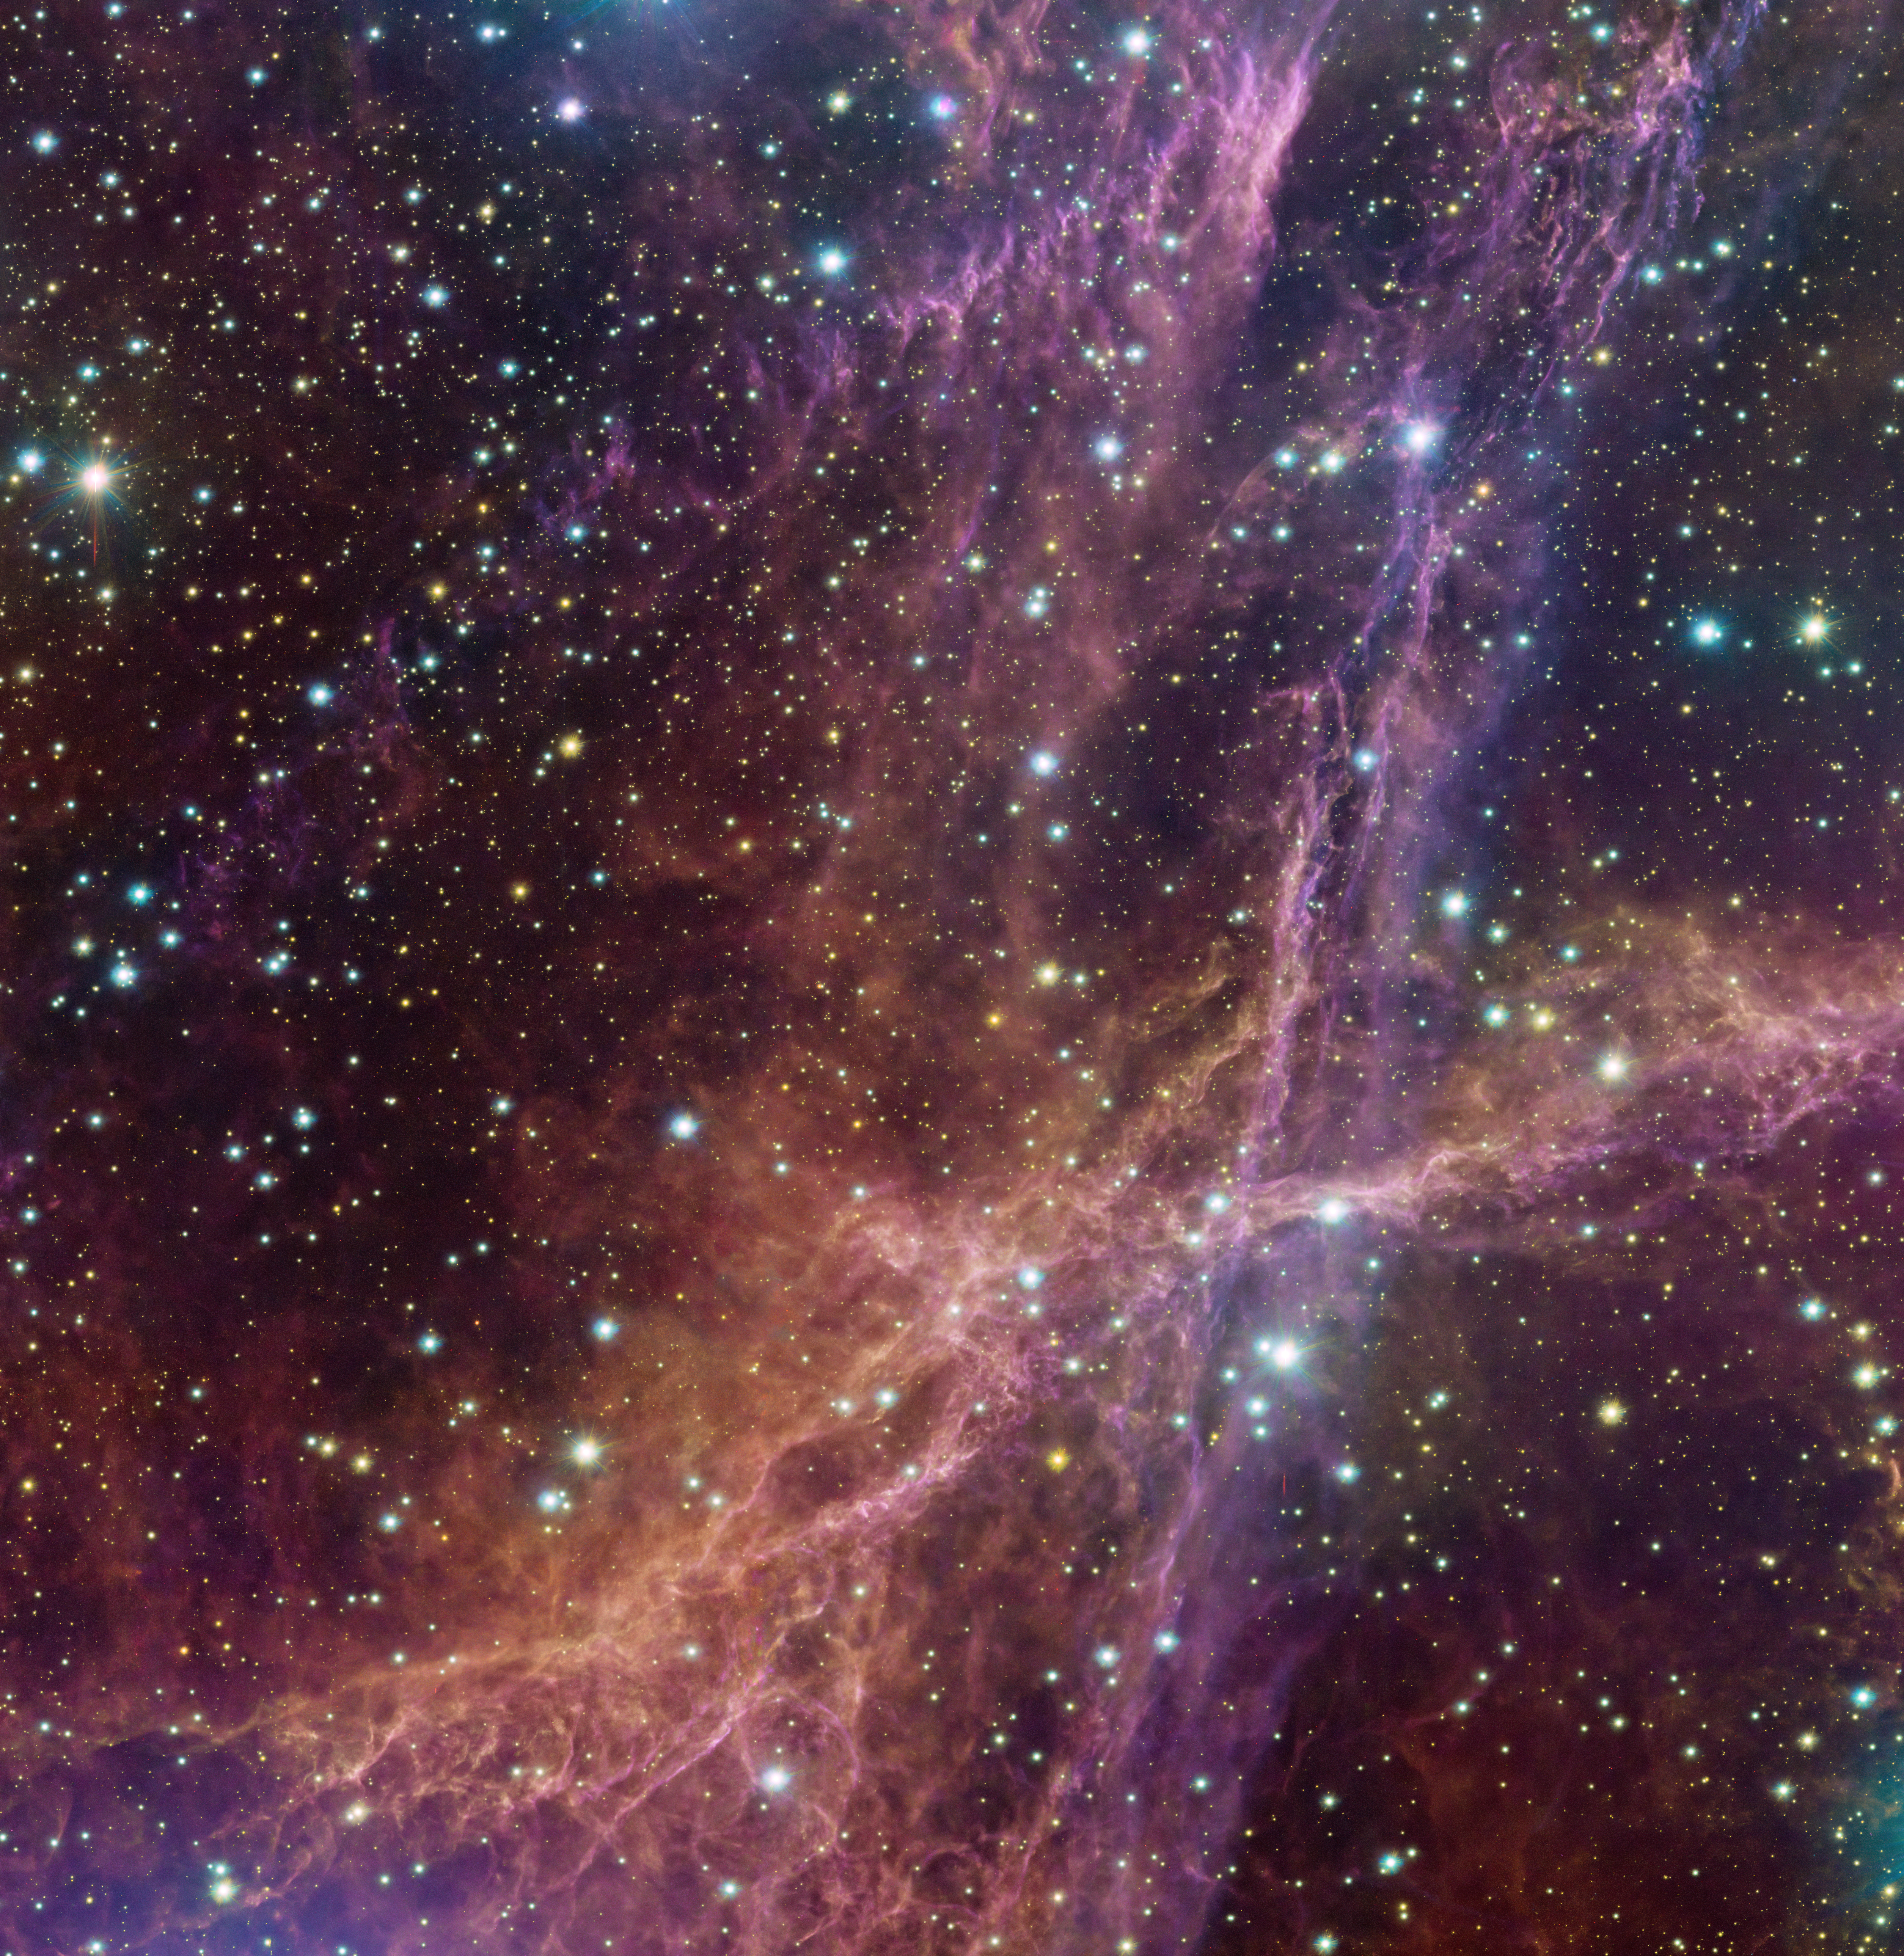

This is all that’s left of a giant star

Around 11 000 years ago a massive star ended its life in a powerful explosion, known as a supernova. During explosions like this, shock waves ripple out through the surrounding gas, compressing it into intricate thread-like structures. The energy that’s released during a supernova then heats these threads, causing them to shine brightly. The result is what we can see in this Picture of the Week: the Vela supernova remnant.

This picture is just a small chunk of a much larger image, taken with the OmegaCAM instrument on the VLT Survey Telescope (VST), which is hosted at ESO’s Paranal Observatory. At only 800 light-years from Earth, the Vela supernova remnant is one of the closest examples of these dramatic events. Thanks to its proximity we can study this object in great detail, to help us understand what happens when massive stars reach the end of their life in spectacular fashion.

Credit: ESO/VPHAS+ team. Acknowledgement: Cambridge Astronomical Survey Unit